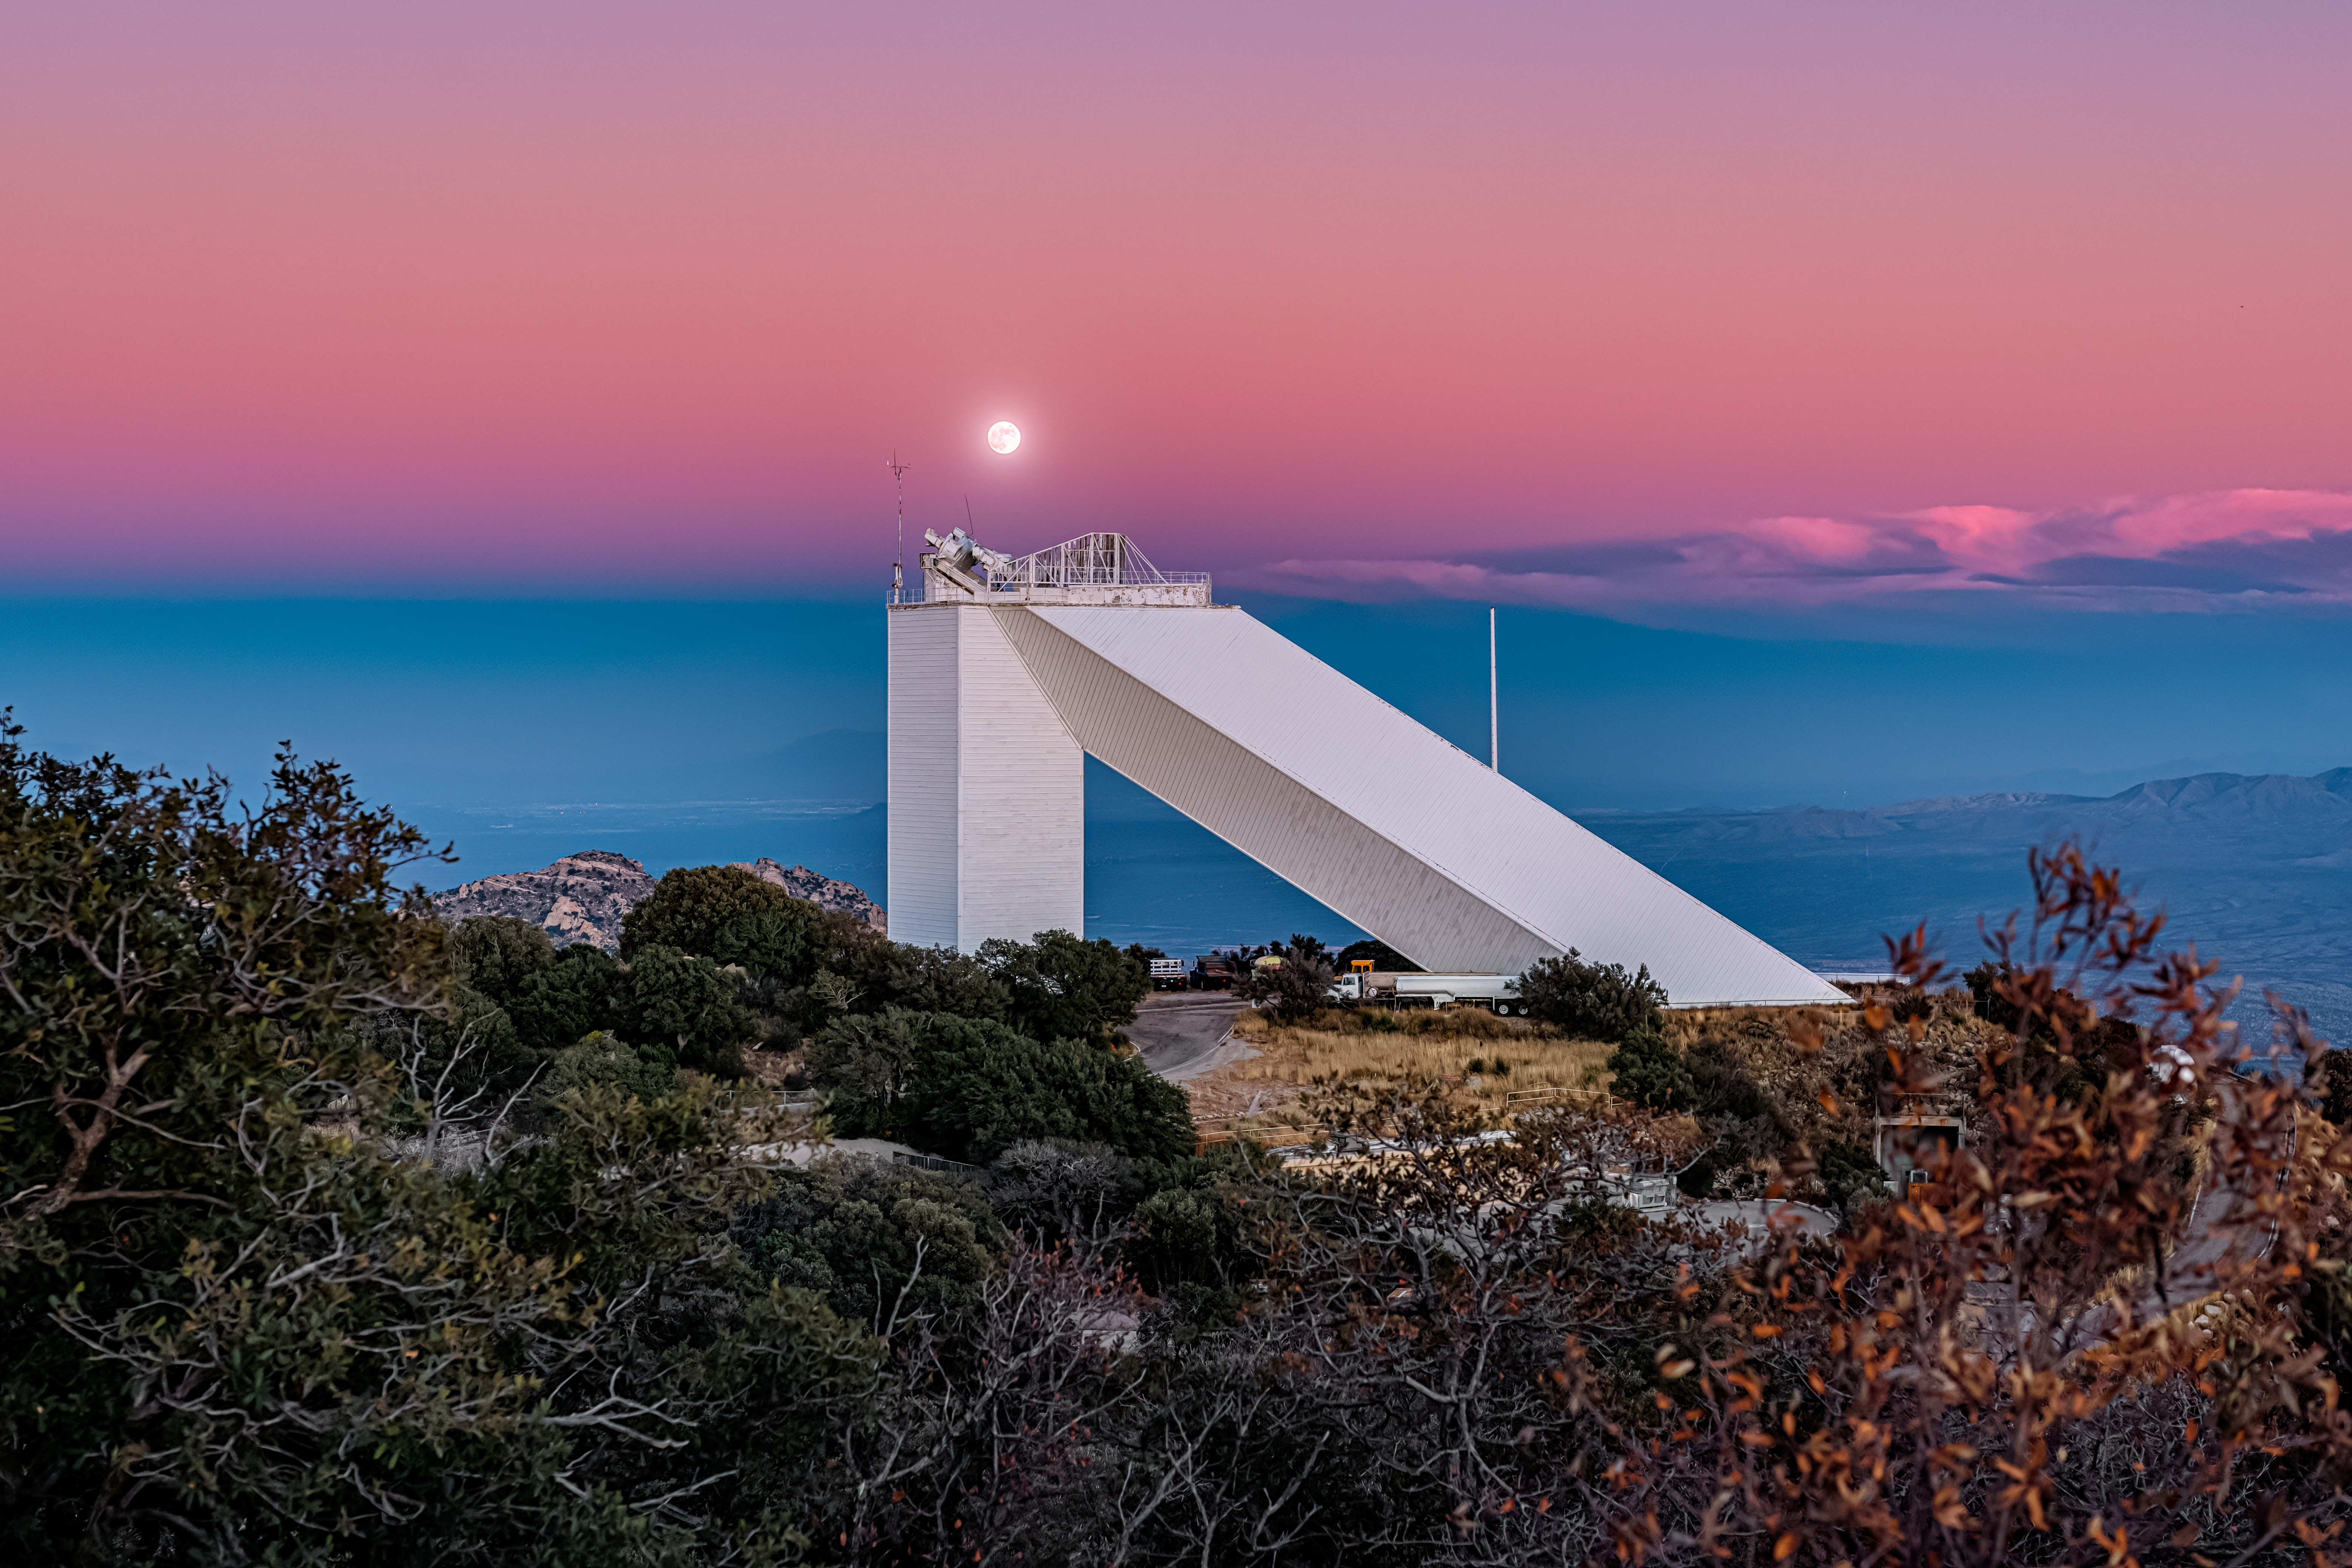

The Belt of Venus over the McMath-Pierce Solar Telescope

The McMath-Pierce Solar Telescope, located at Kitt Peak National Observatory (KPNO), a Program of NSF NOIRLab, is captured here beneath the full moon just after sunset. This is the perfect time of day to witness a phenomenon known as the anti-twilight arch, nicknamed the Belt of Venus. The belt forms directly opposite the rising or setting Sun — in this image, the Sun is setting in the west behind the camera. Rays of light from the Sun hit the eastern atmosphere at the antisolar point, the point directly opposite the sun from an observer’s perspective. The light is then backscattered off of the atmosphere and reflected back to the observer at a longer wavelength, changing the typically blue-appearing light into pink. The band of dark blue sky below the anti-twilight arch is actually the Earth’s shadow!

You can find a diagram representation of this phenomenon here.

This photo was taken as part of the recent NOIRLab 2022 Photo Expedition to all the NOIRLab sites.

Credit: KPNO/NOIRLab/NSF/AURA/P. Horálek (Institute of Physics in Opava)